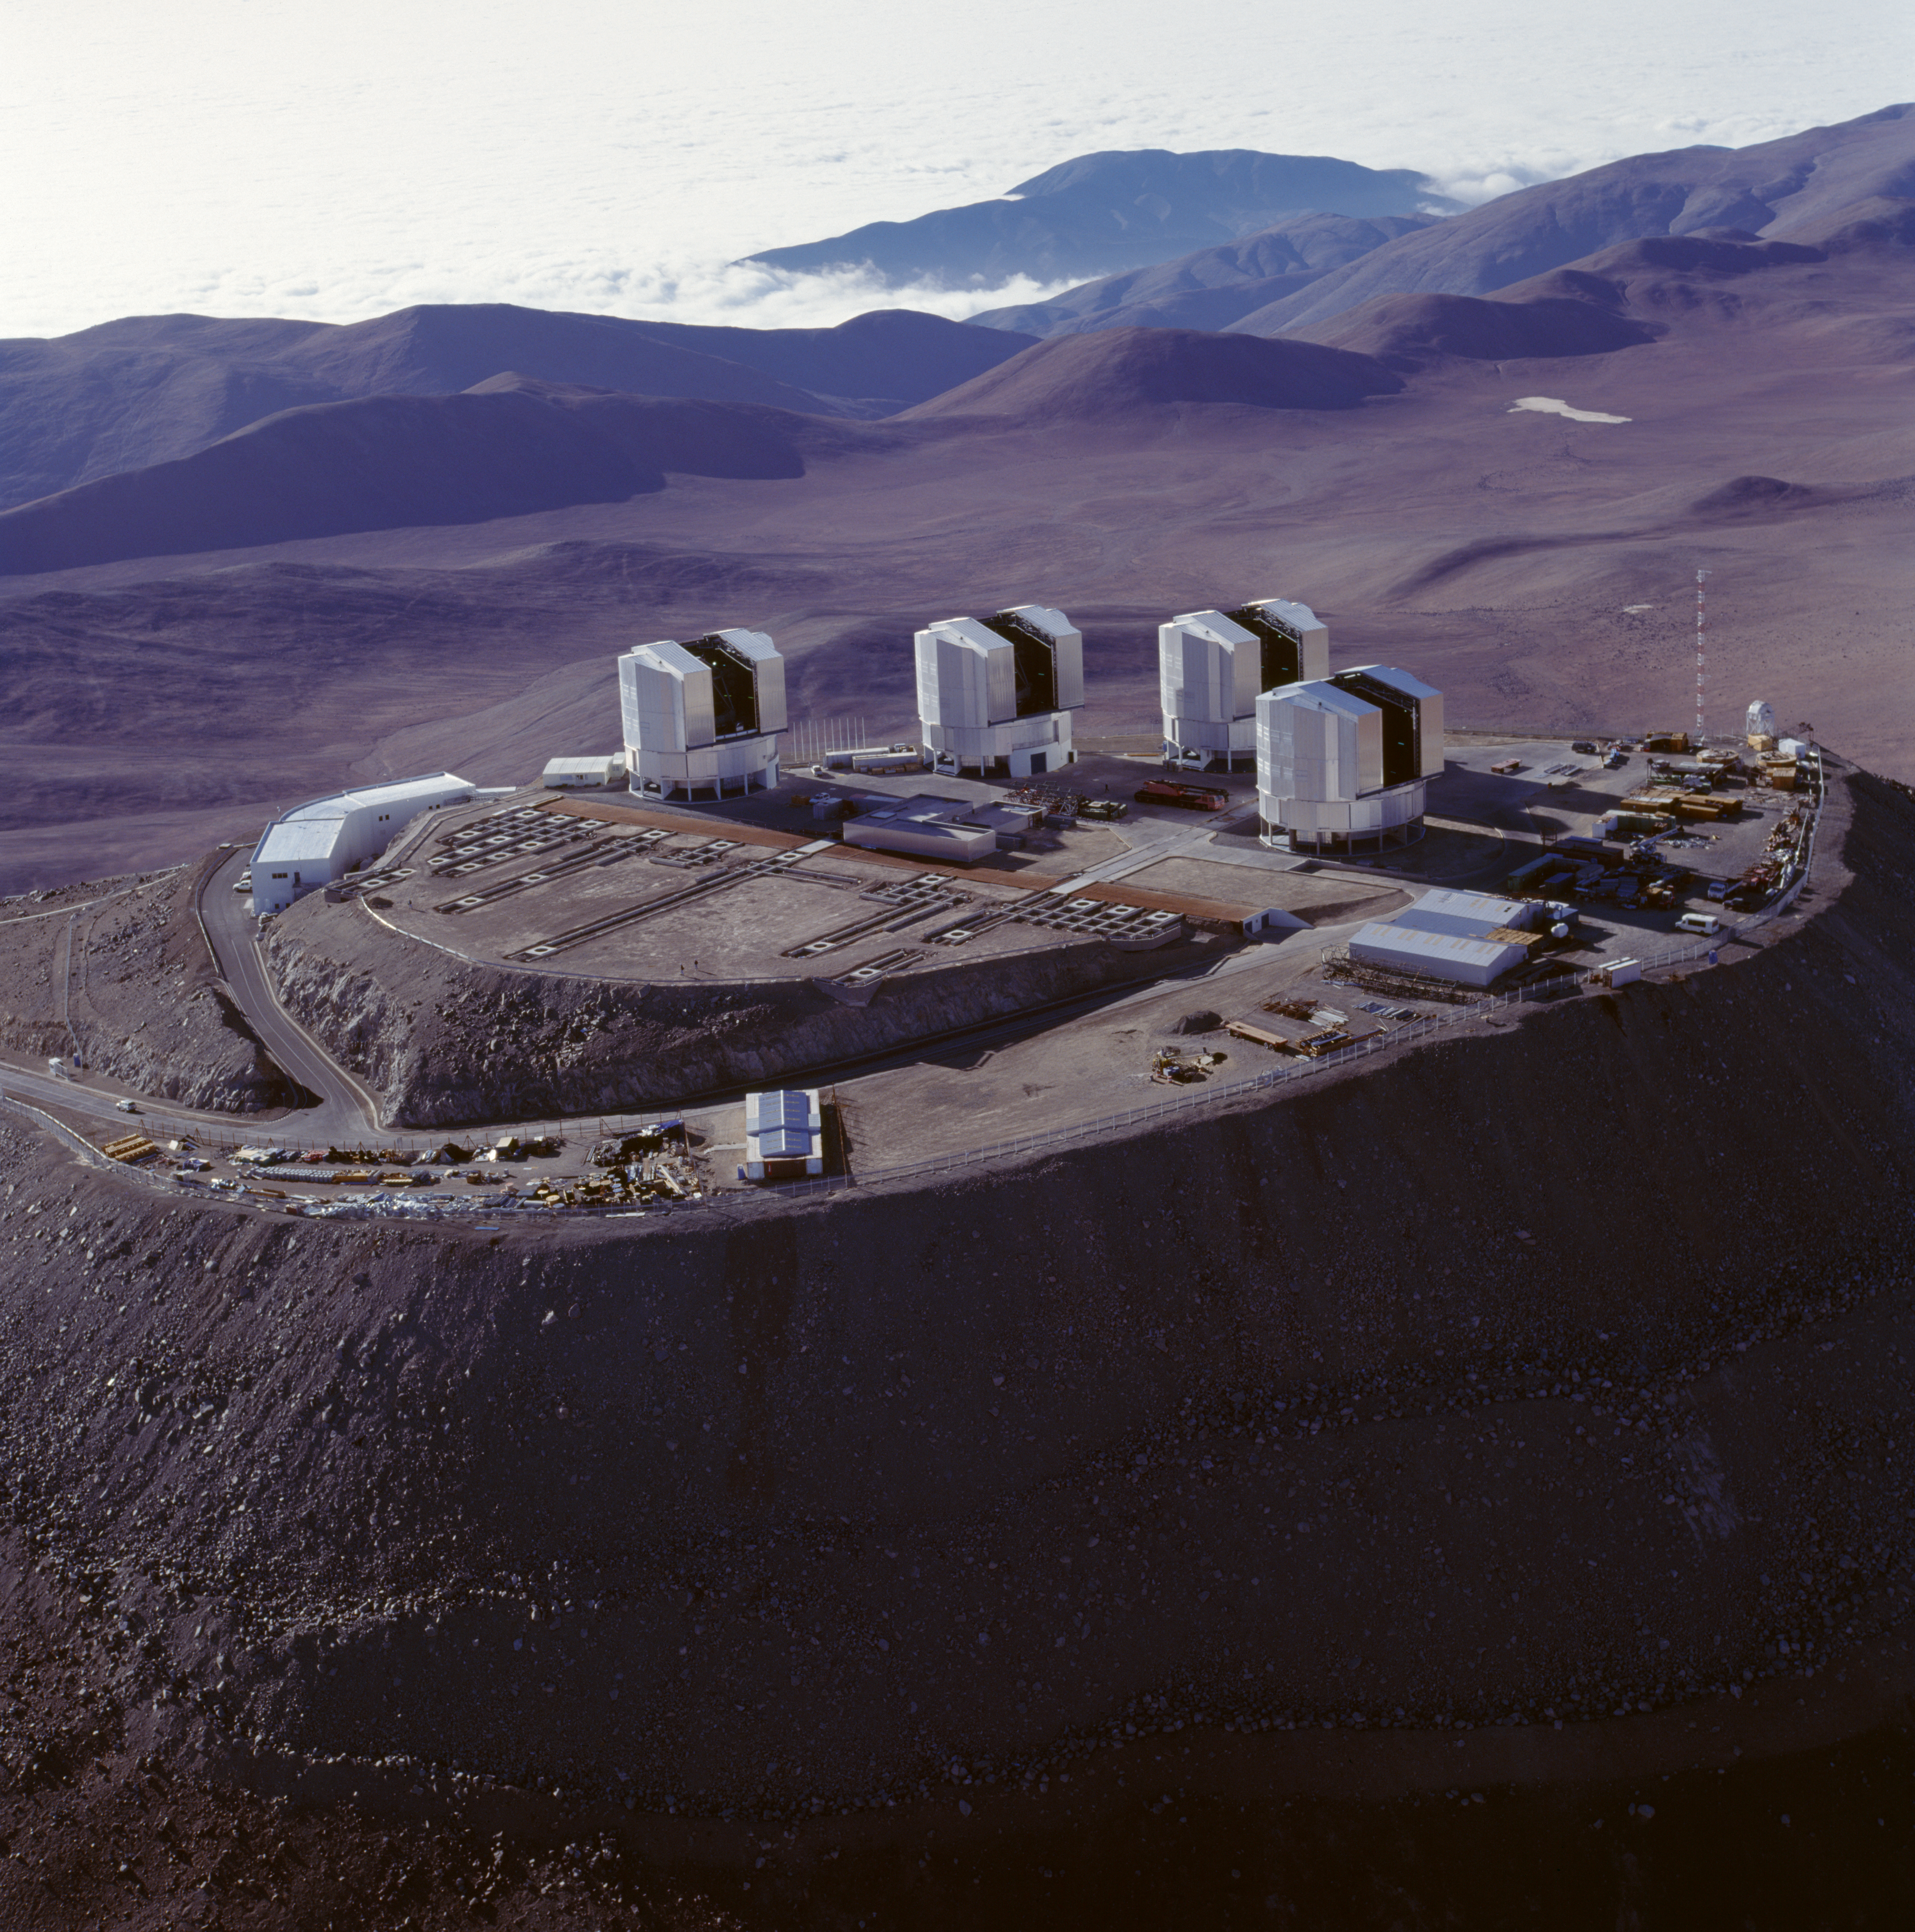

Paranal Observatory

The Very Large Telescope at the Paranal Observatory in Chile. The image was obtained in November 1999.

Credit: ESO